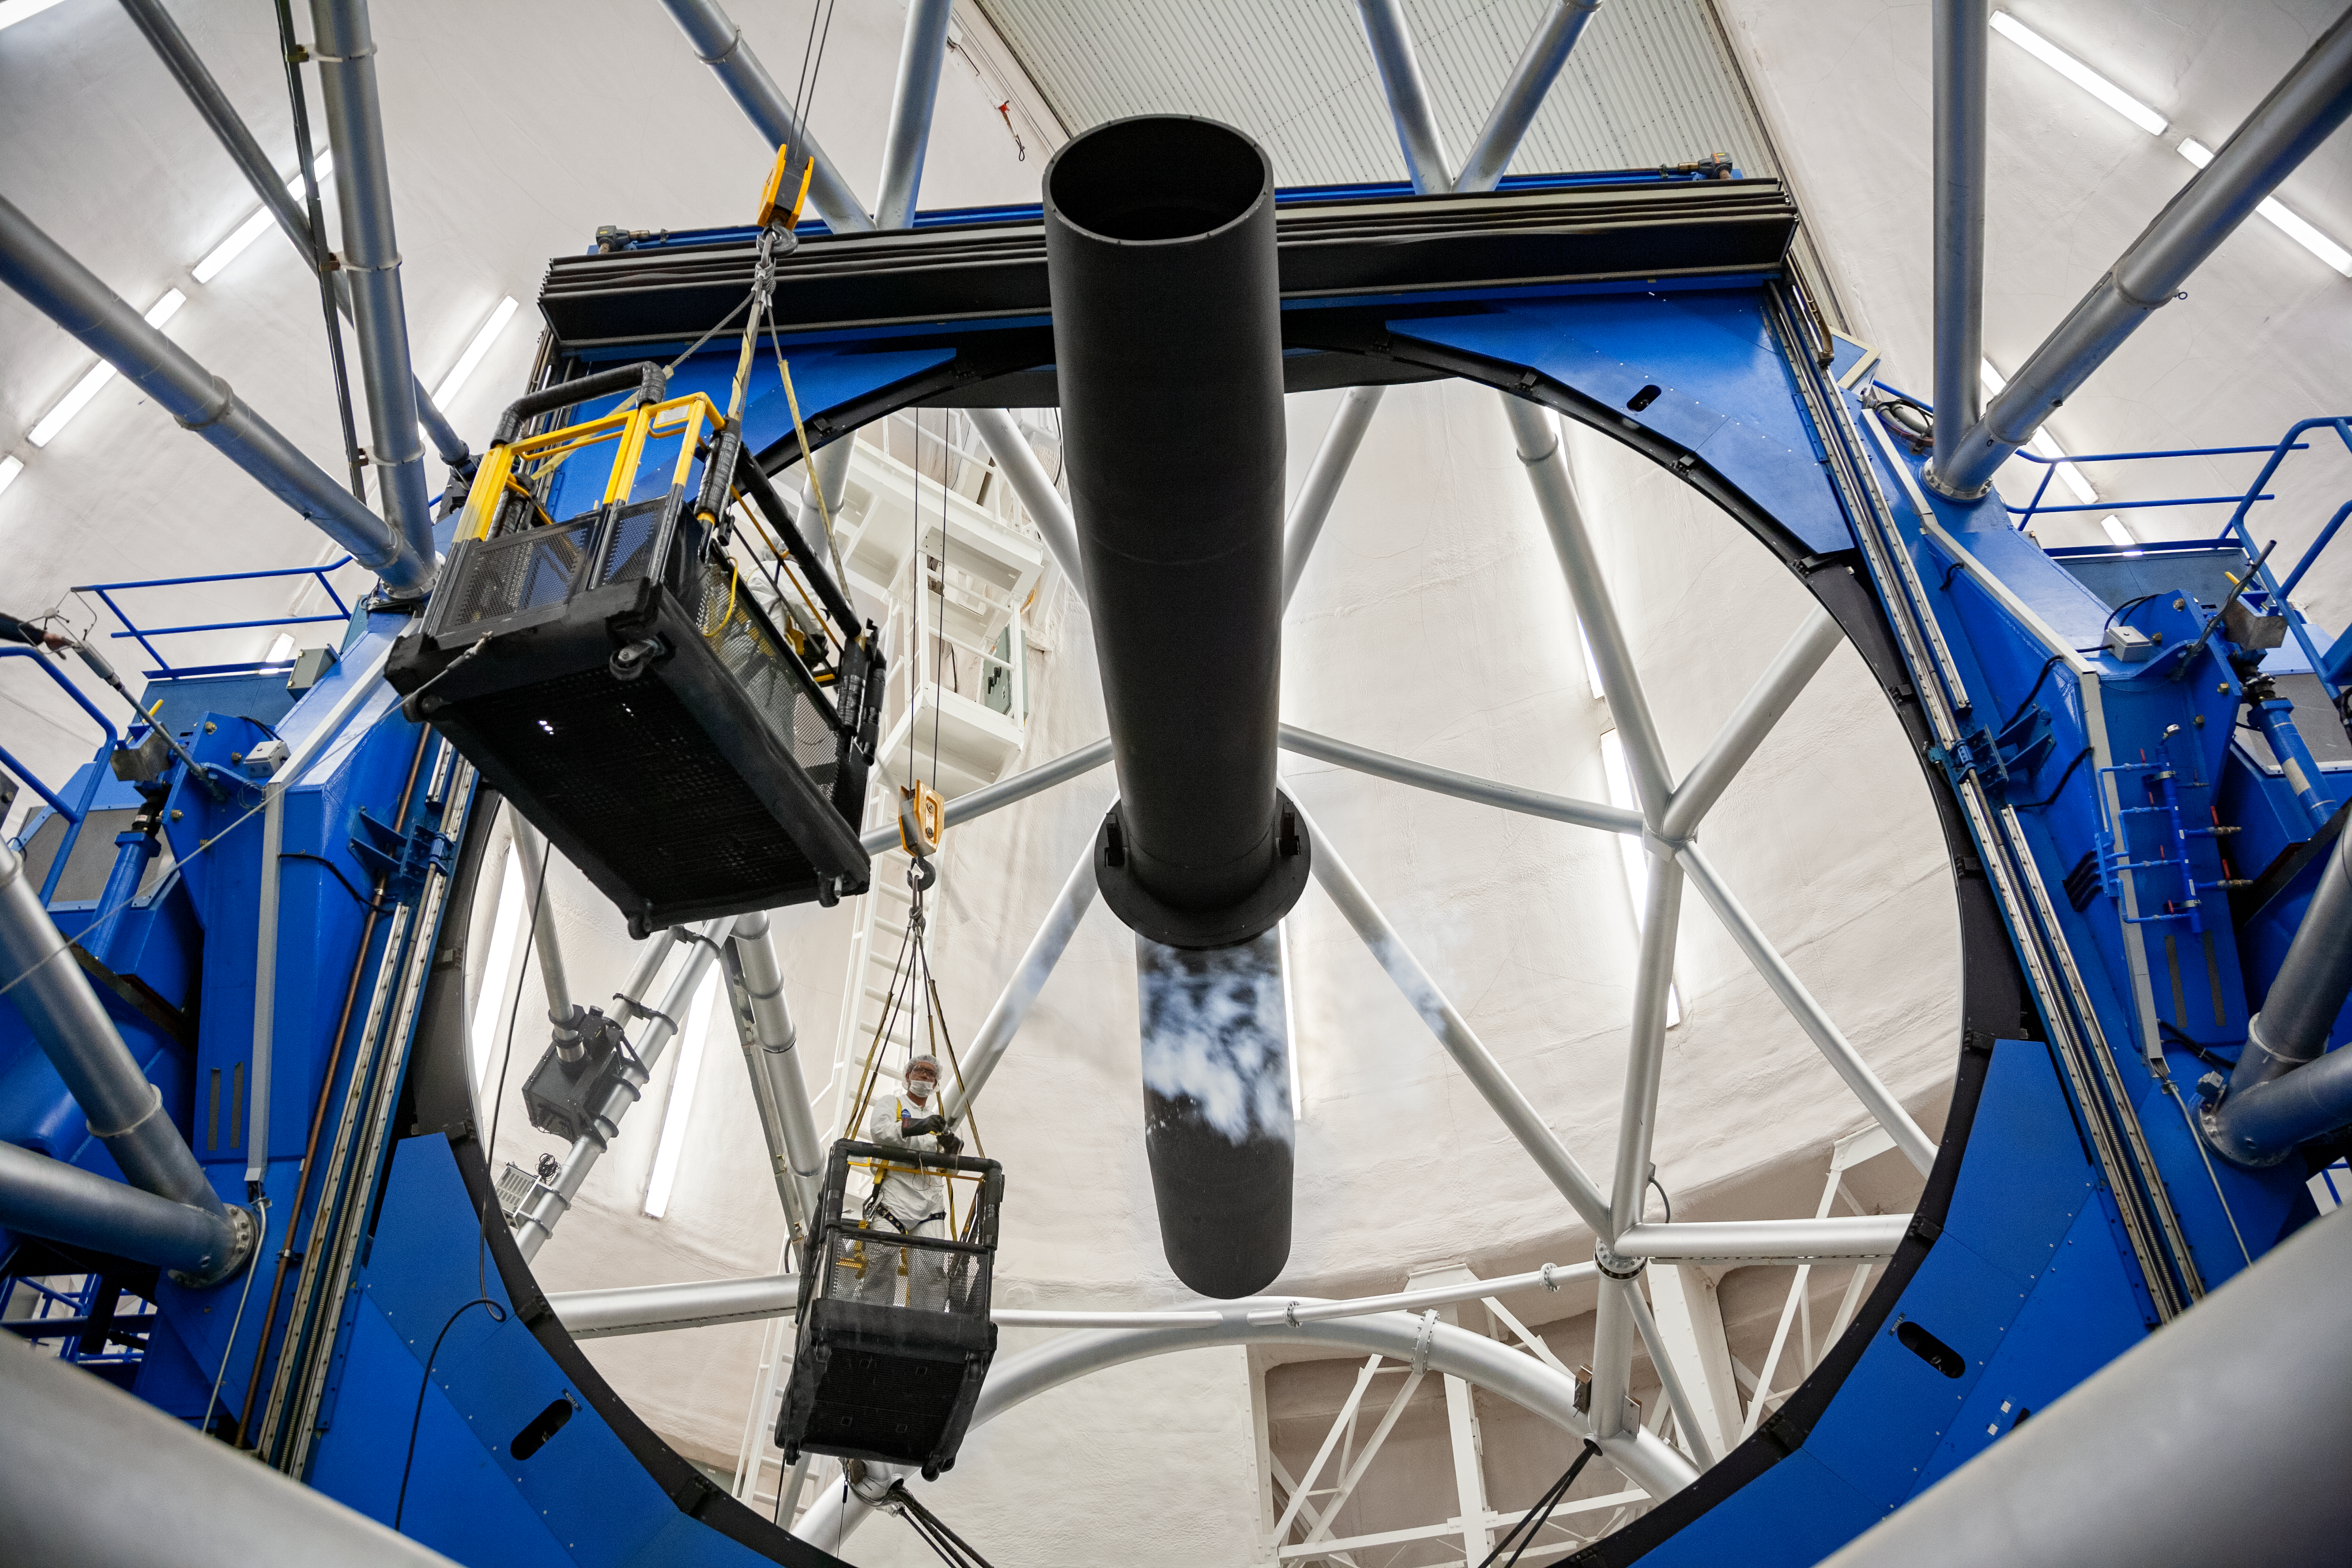

Primary mirror and telescope structure

Primary mirror and telescope structure at Gemini South.

Credit: International Gemini Observatory/NOIRLab/NSF/AURA/M. Paredes